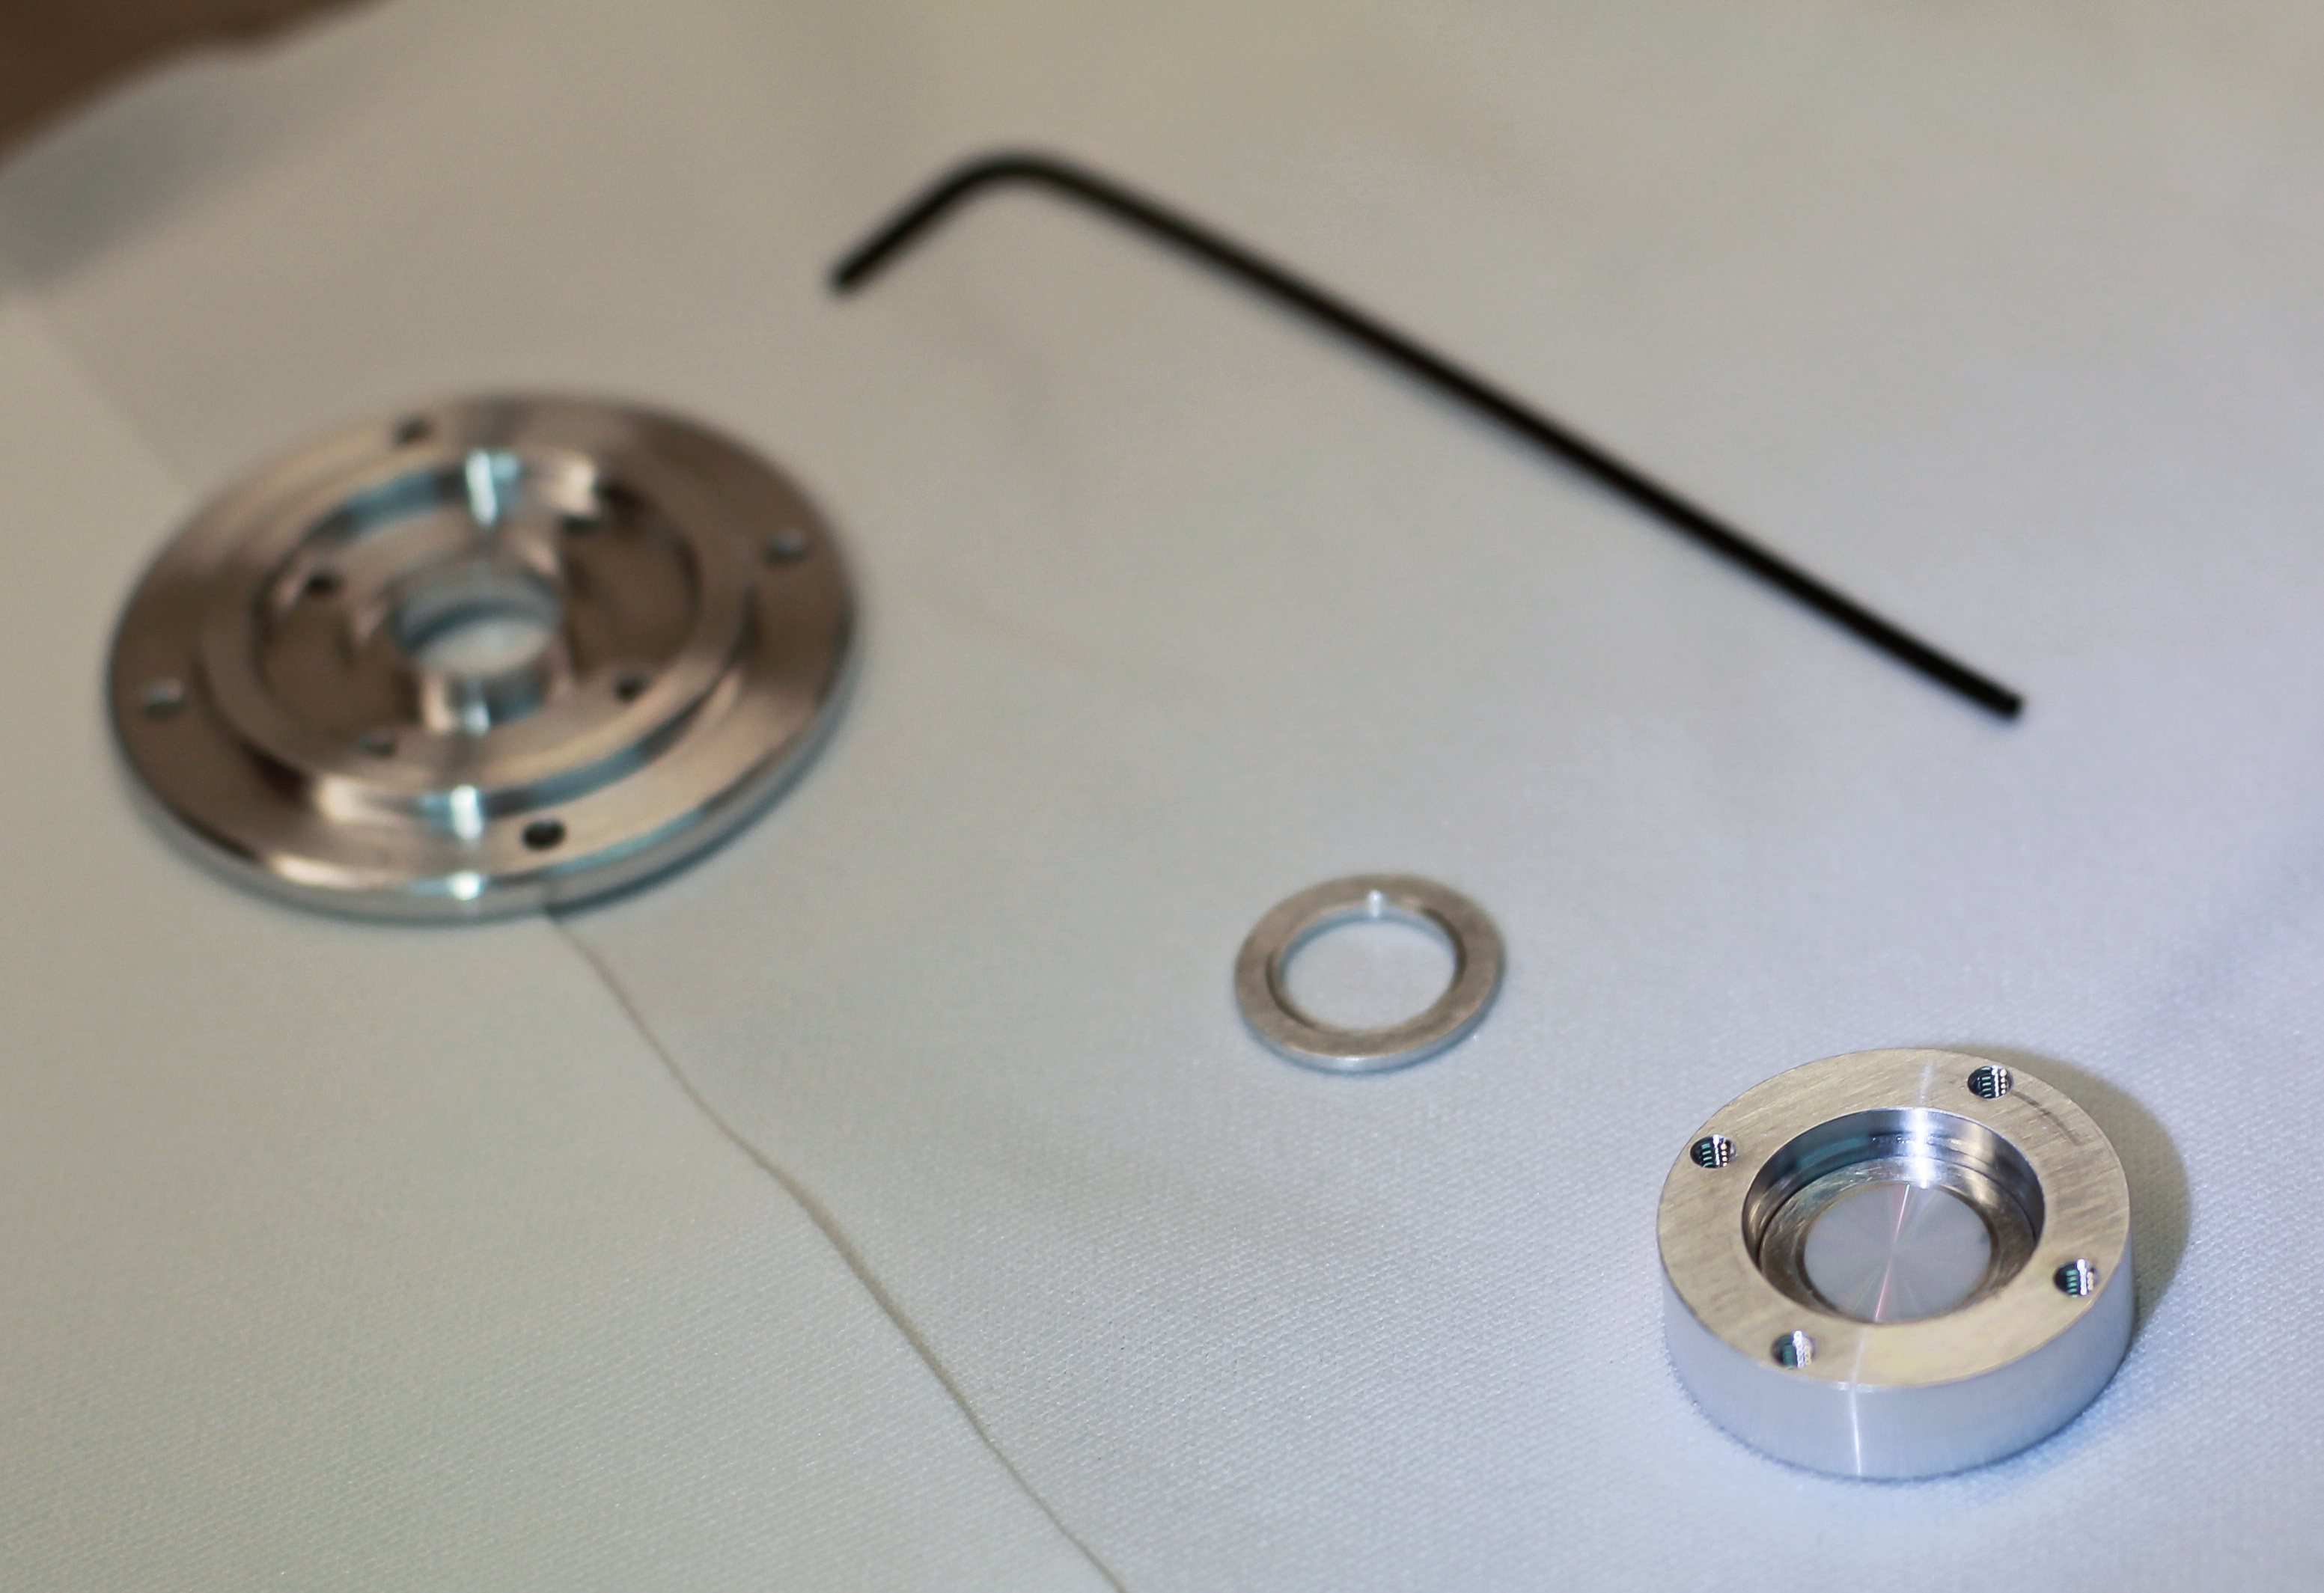

Annular groove phase mask

This is an Annular Groove Phase Mask (AGPM) which enables high-contrast imaging at very small inner working angles, potentially opening up new possibilities in high-resolution imaging. The part will be installed at the Paranal site onto the near-infrared camera and spectrograph 'CONICA', part of NACO, the VLT’s adaptive optics workhorse instrument.

Credit: ESO